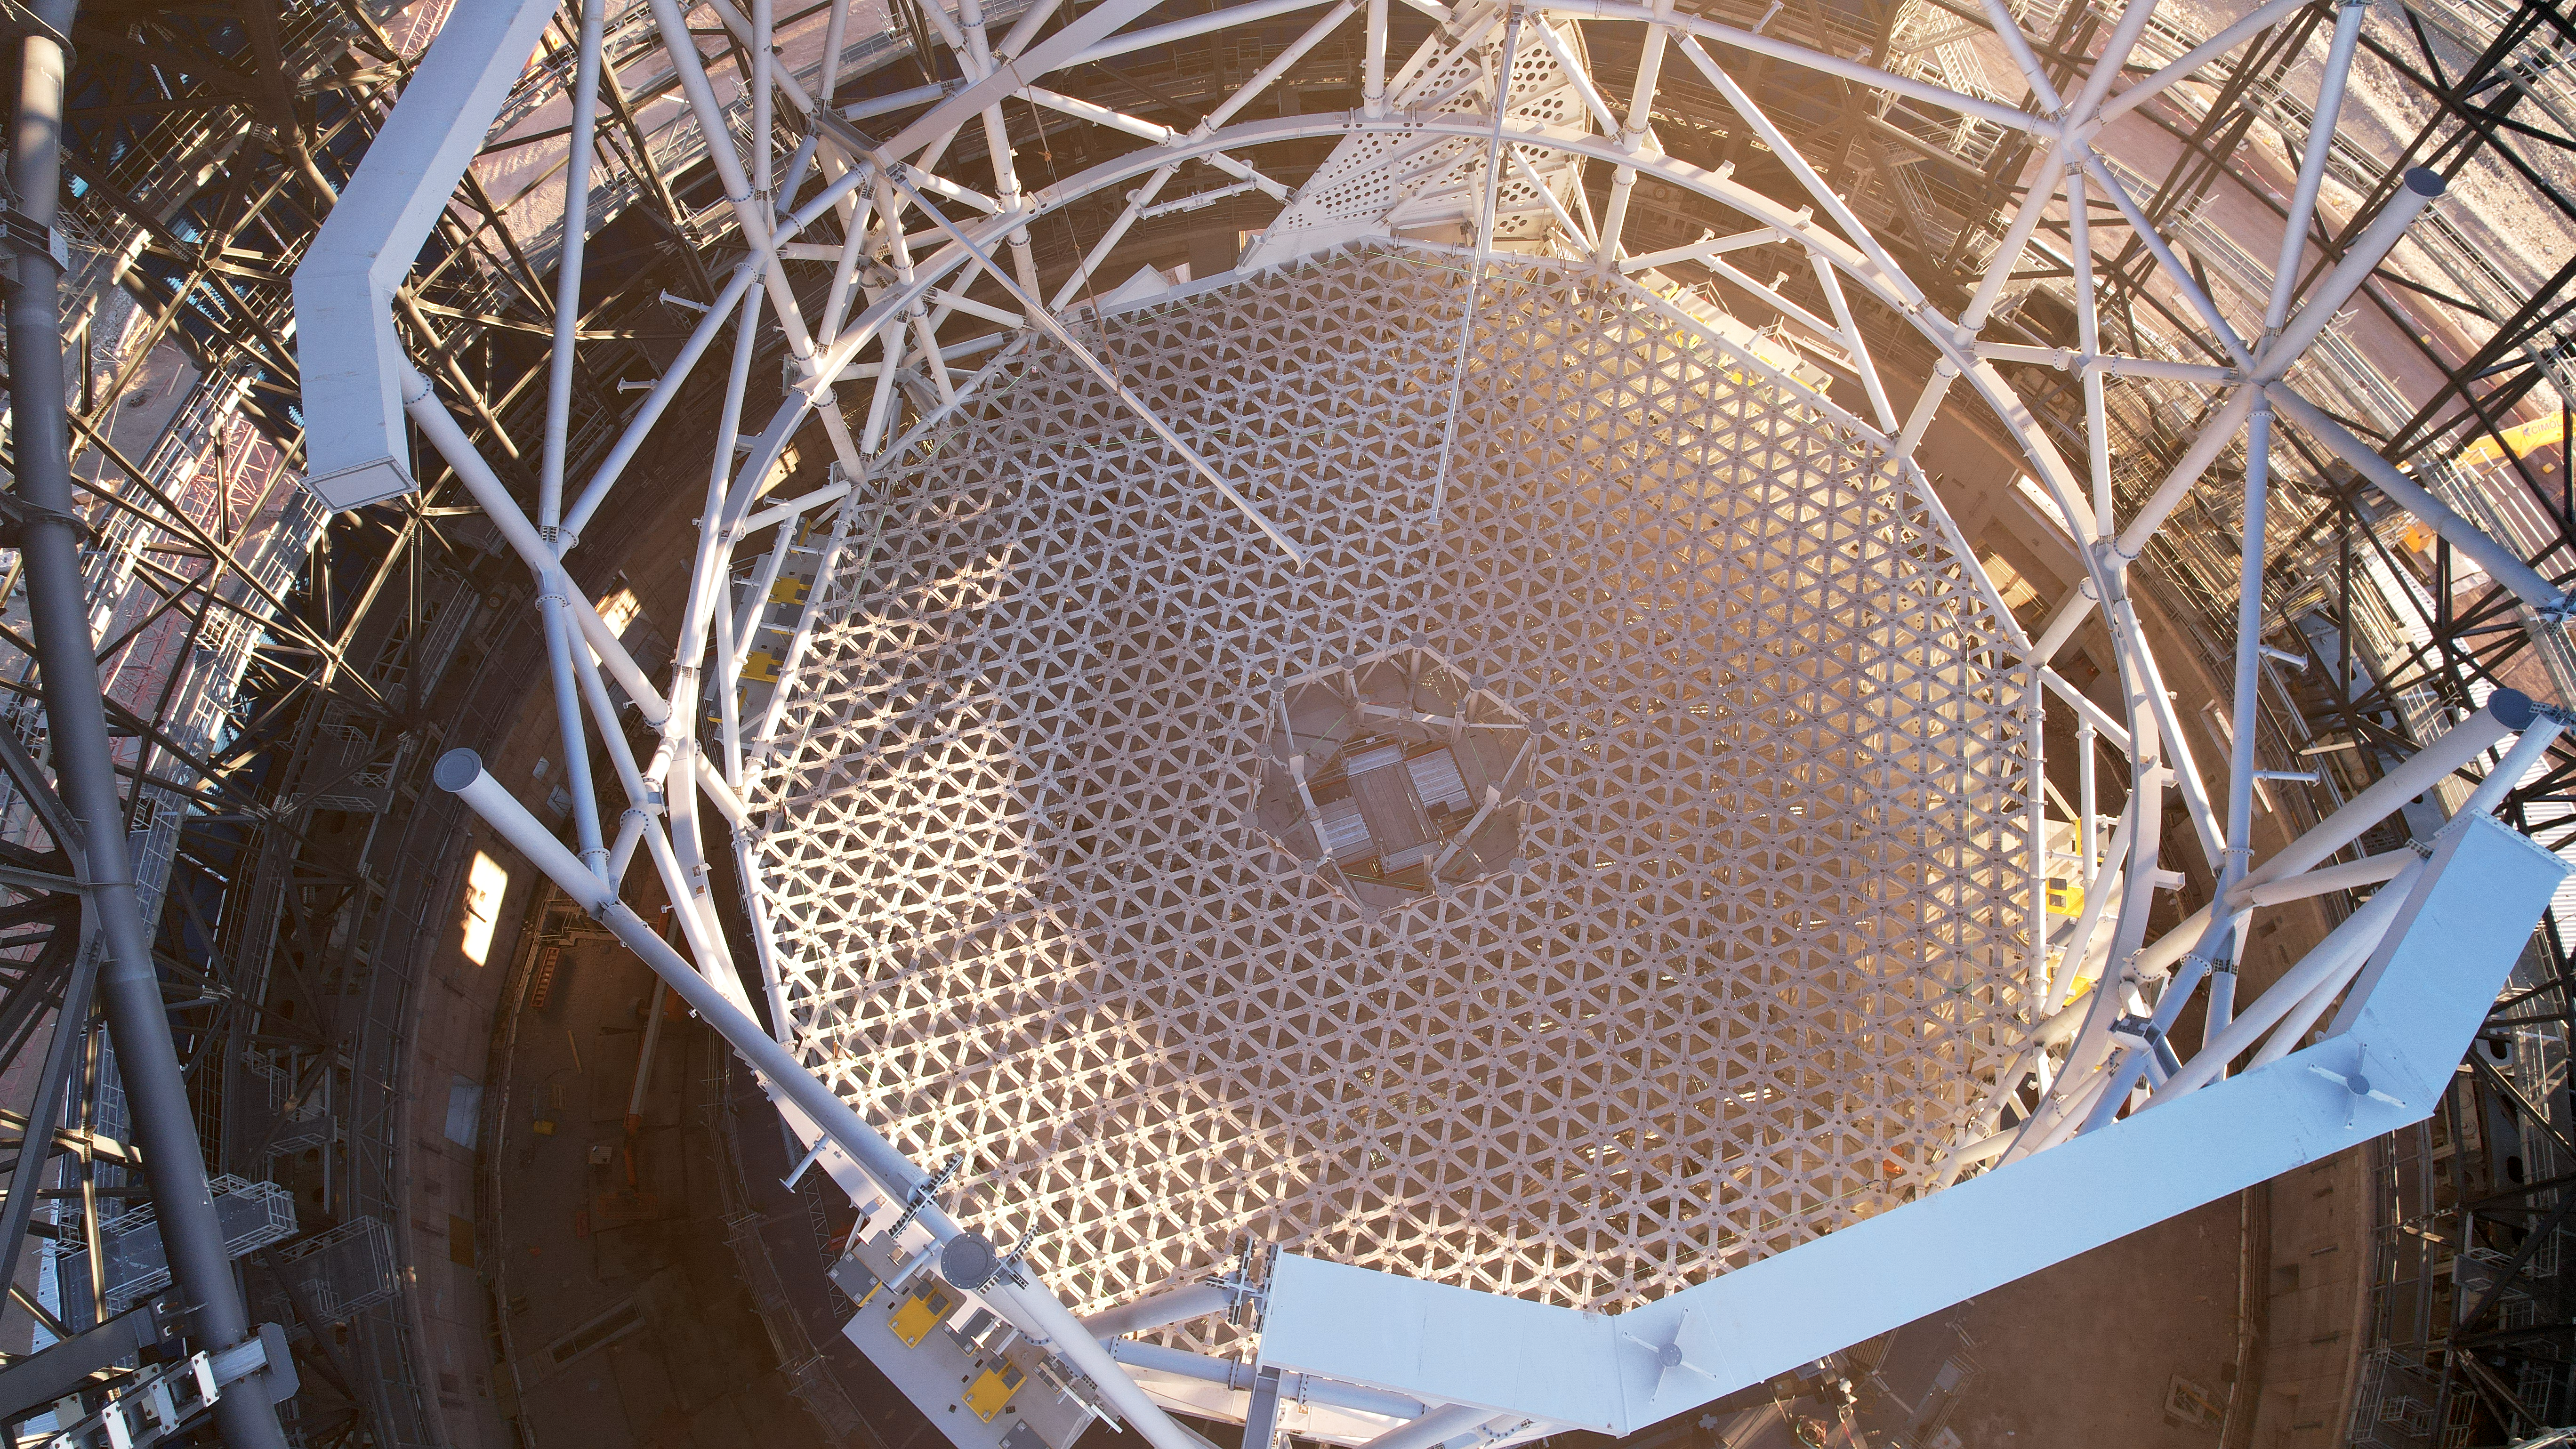

Science and Nature at the ELT

This is the cell that will support the primary mirror of ESO's Extremely Large Telescope (ELT). This mirror is composed of 798 hexagonal segments. These segments are placed on the structure seen on this picture, which will also hold sensors and actuators that will constantly measure and adjust the position of the segments. With a diameter of over 39 meters, this will be the largest optical mirror on Earth.

Credit: ESO/G. Vecchia